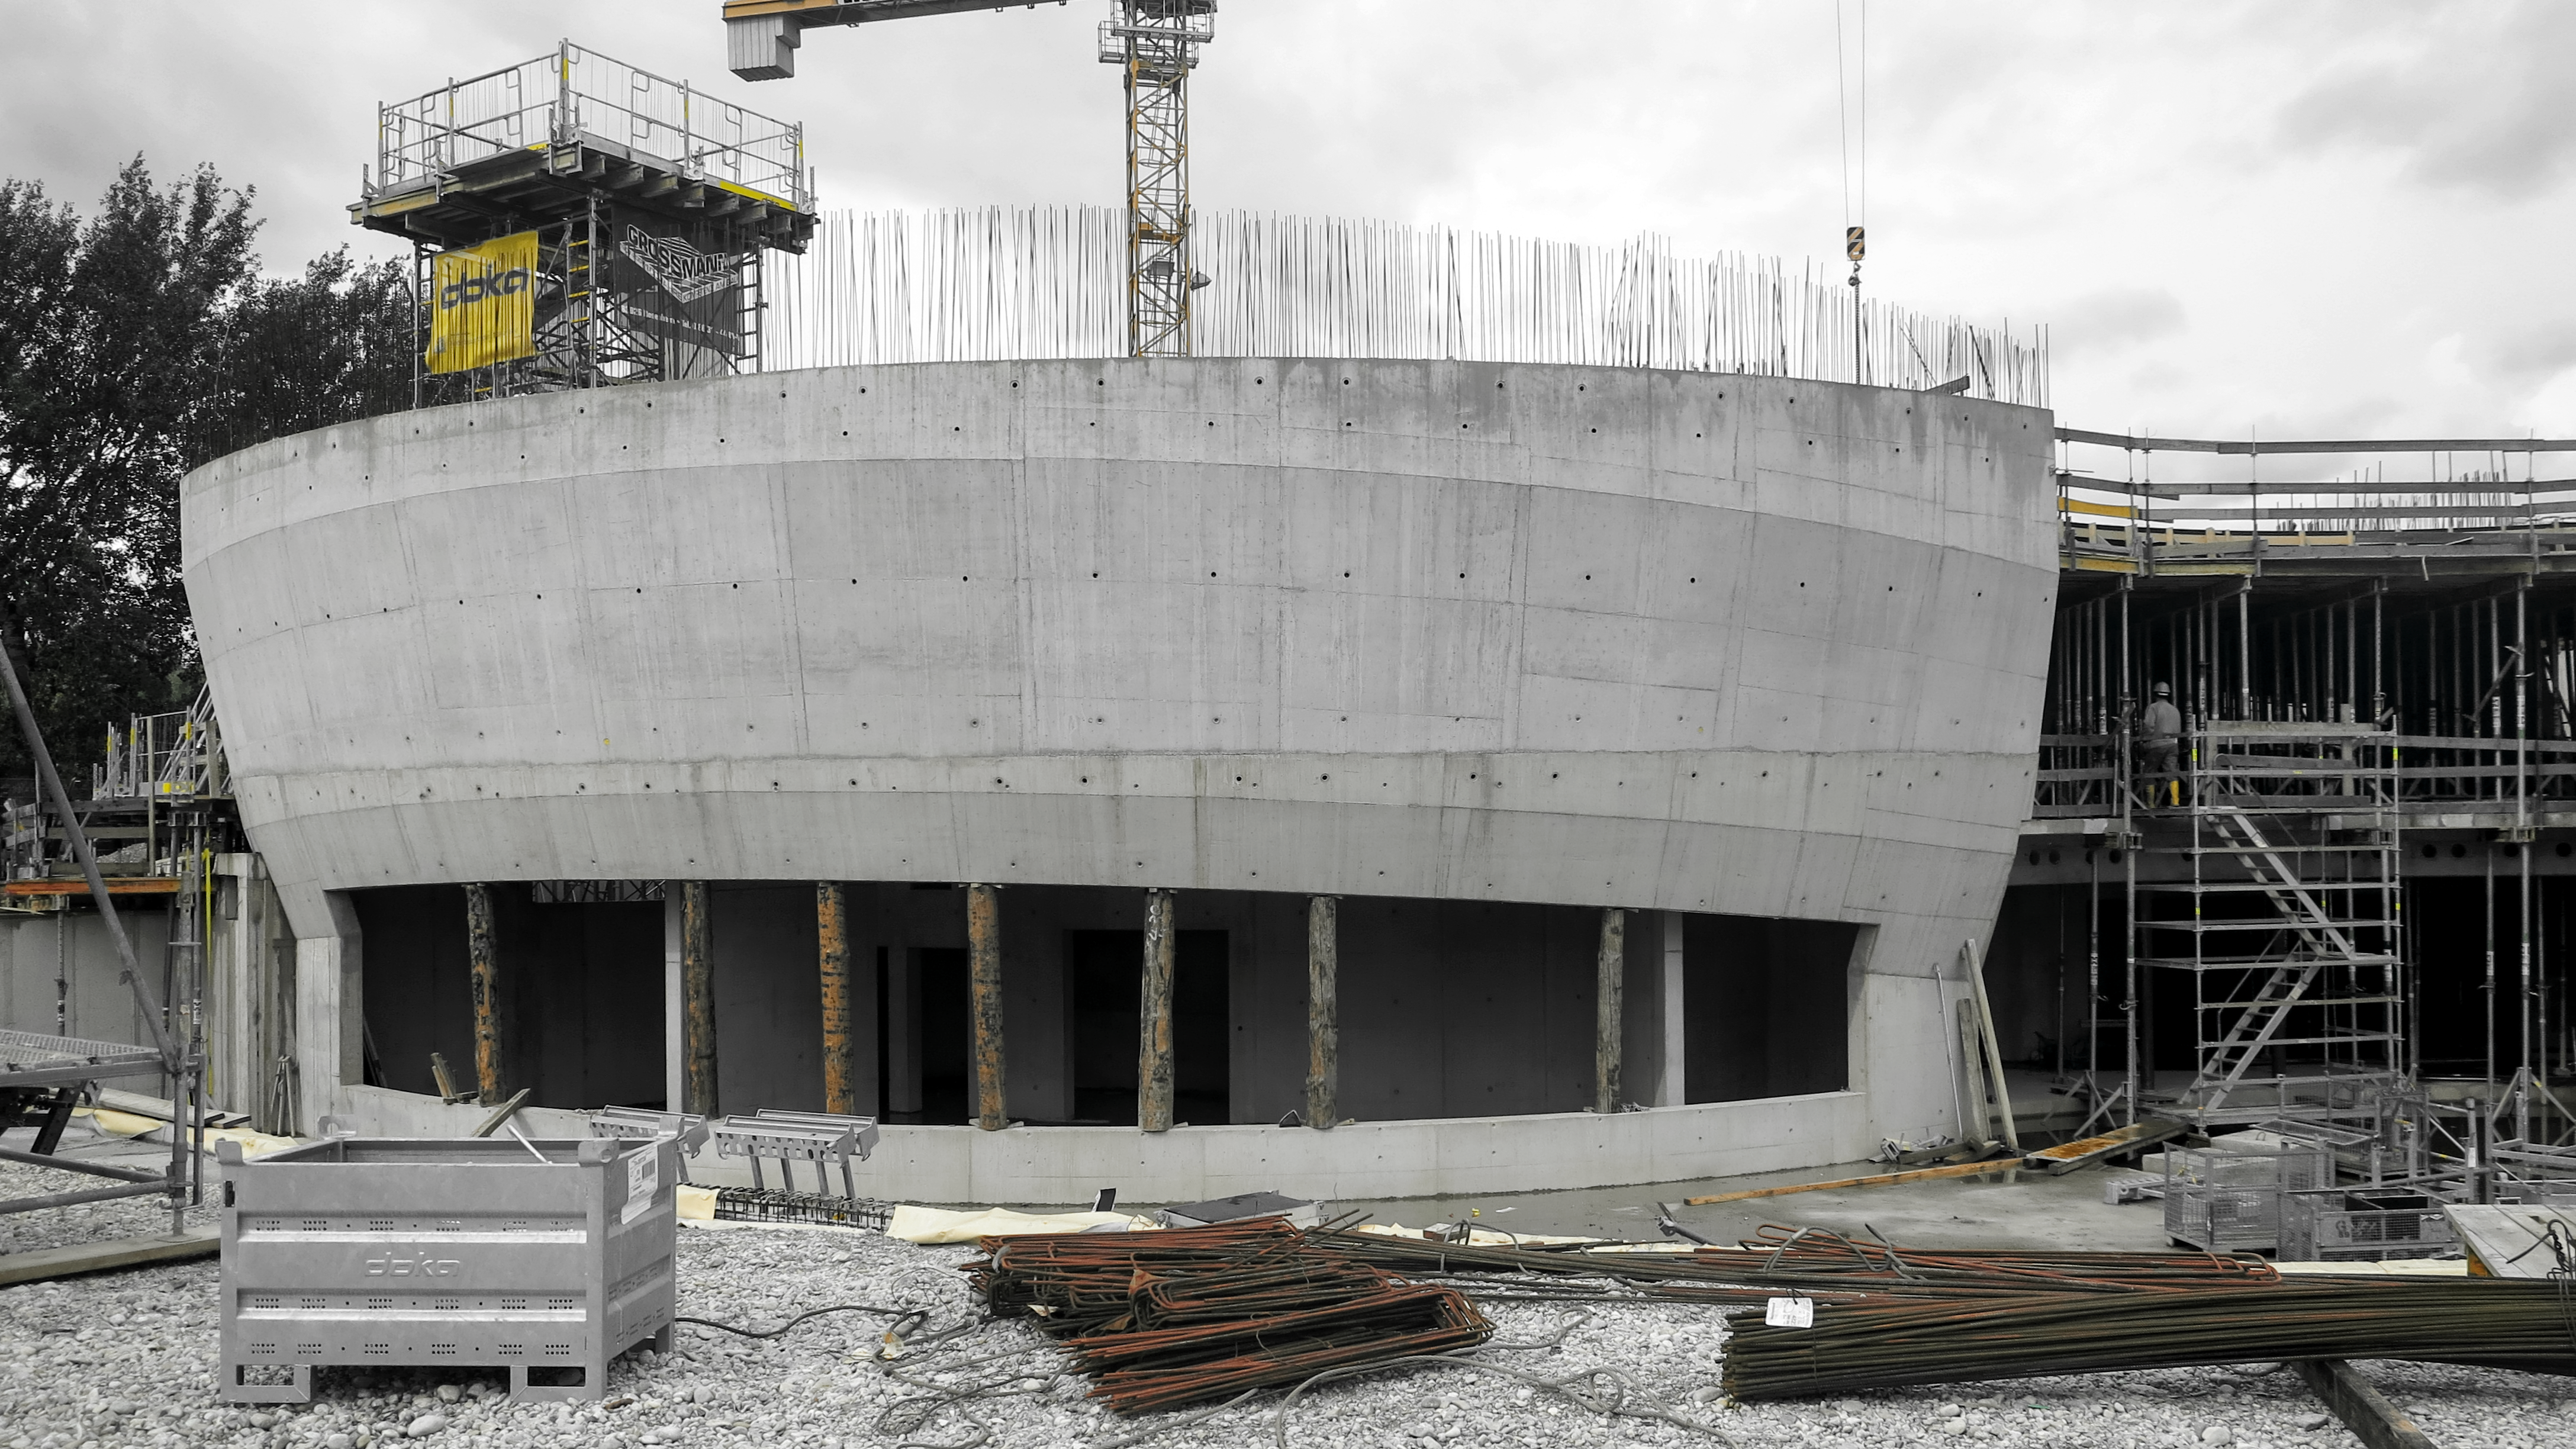

The skeleton of the ESO Supernova

Photo taken during the construction of the ESO Supernova Planetarium & Visitor Centre.

Credit: ESO